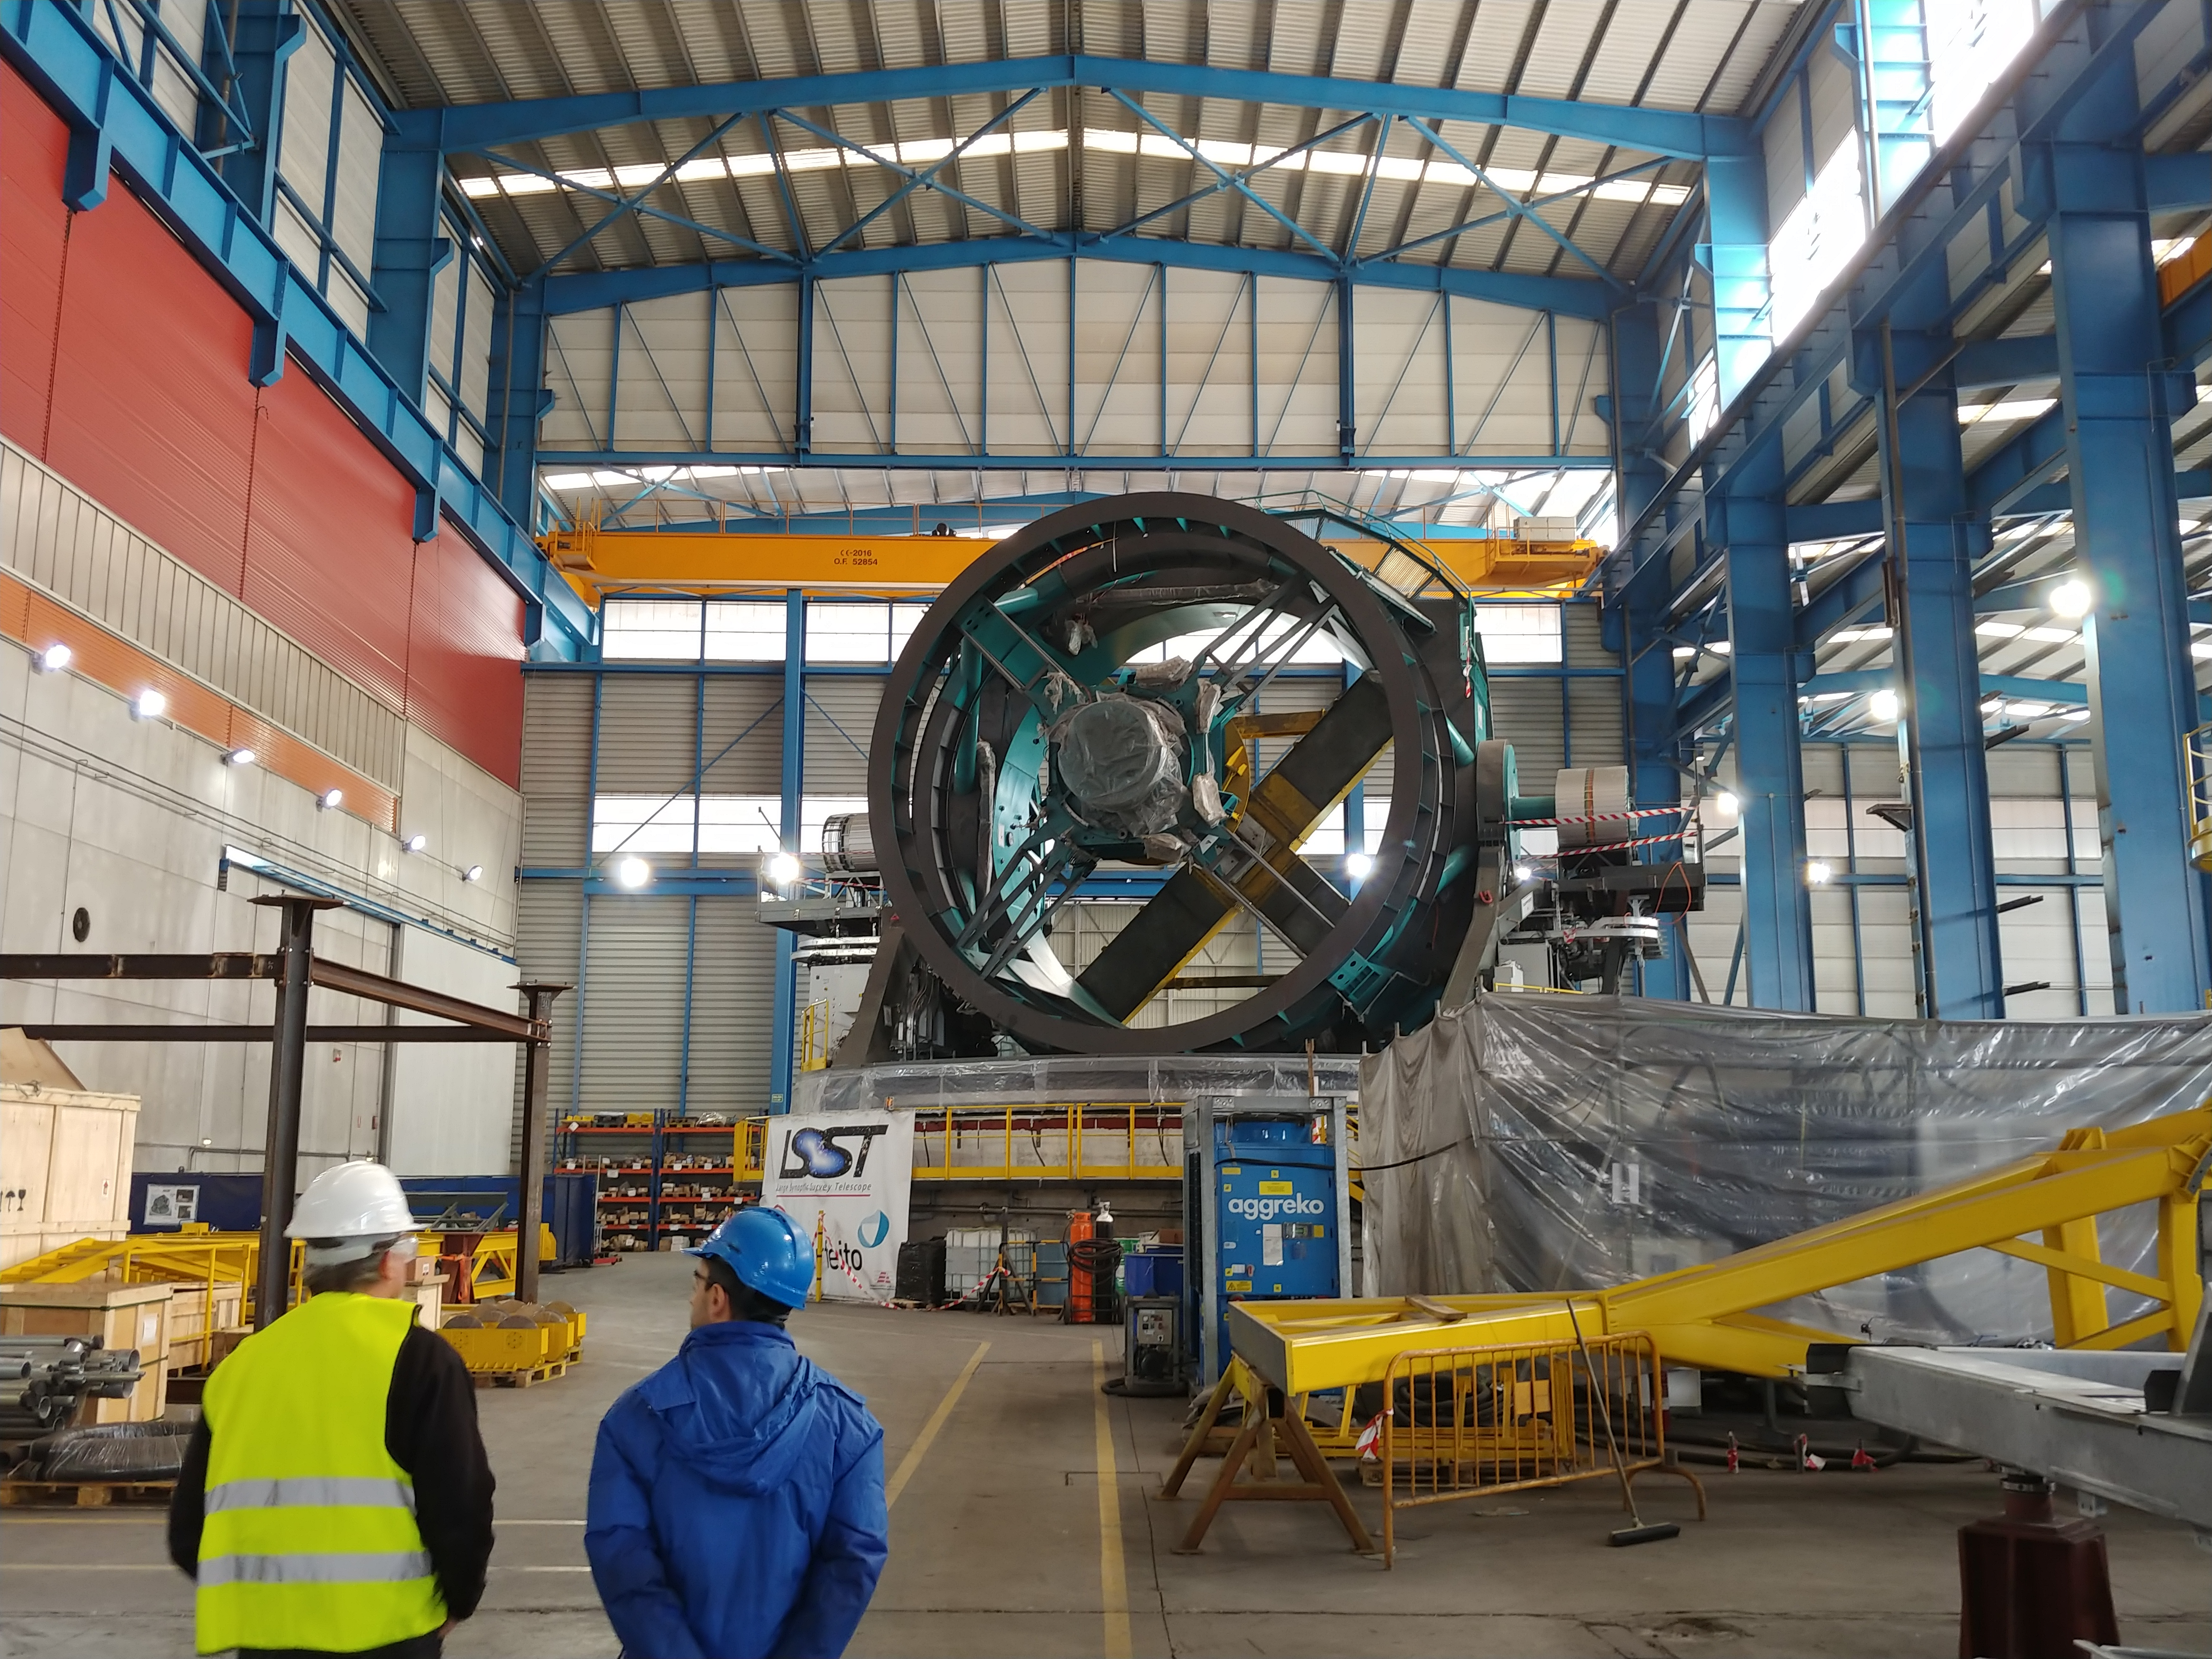

TMA Safety Review

An LSST team spent 5 days in Spain this month, conducting a thorough safety review of the Telescope Mount Assembly (TMA), at vendor Asturfeito. LSST Safety Manager Chuck Gessner, Telescope and Site Technical Manager Shawn Callahan, Senior Systems Engineer Austin Roberts, and Lead Electrical Engineer Oliver Wiecha inspected the numerous safety features included in the structure of the TMA.

Credit: Rubin Observatory/NSF/AURA